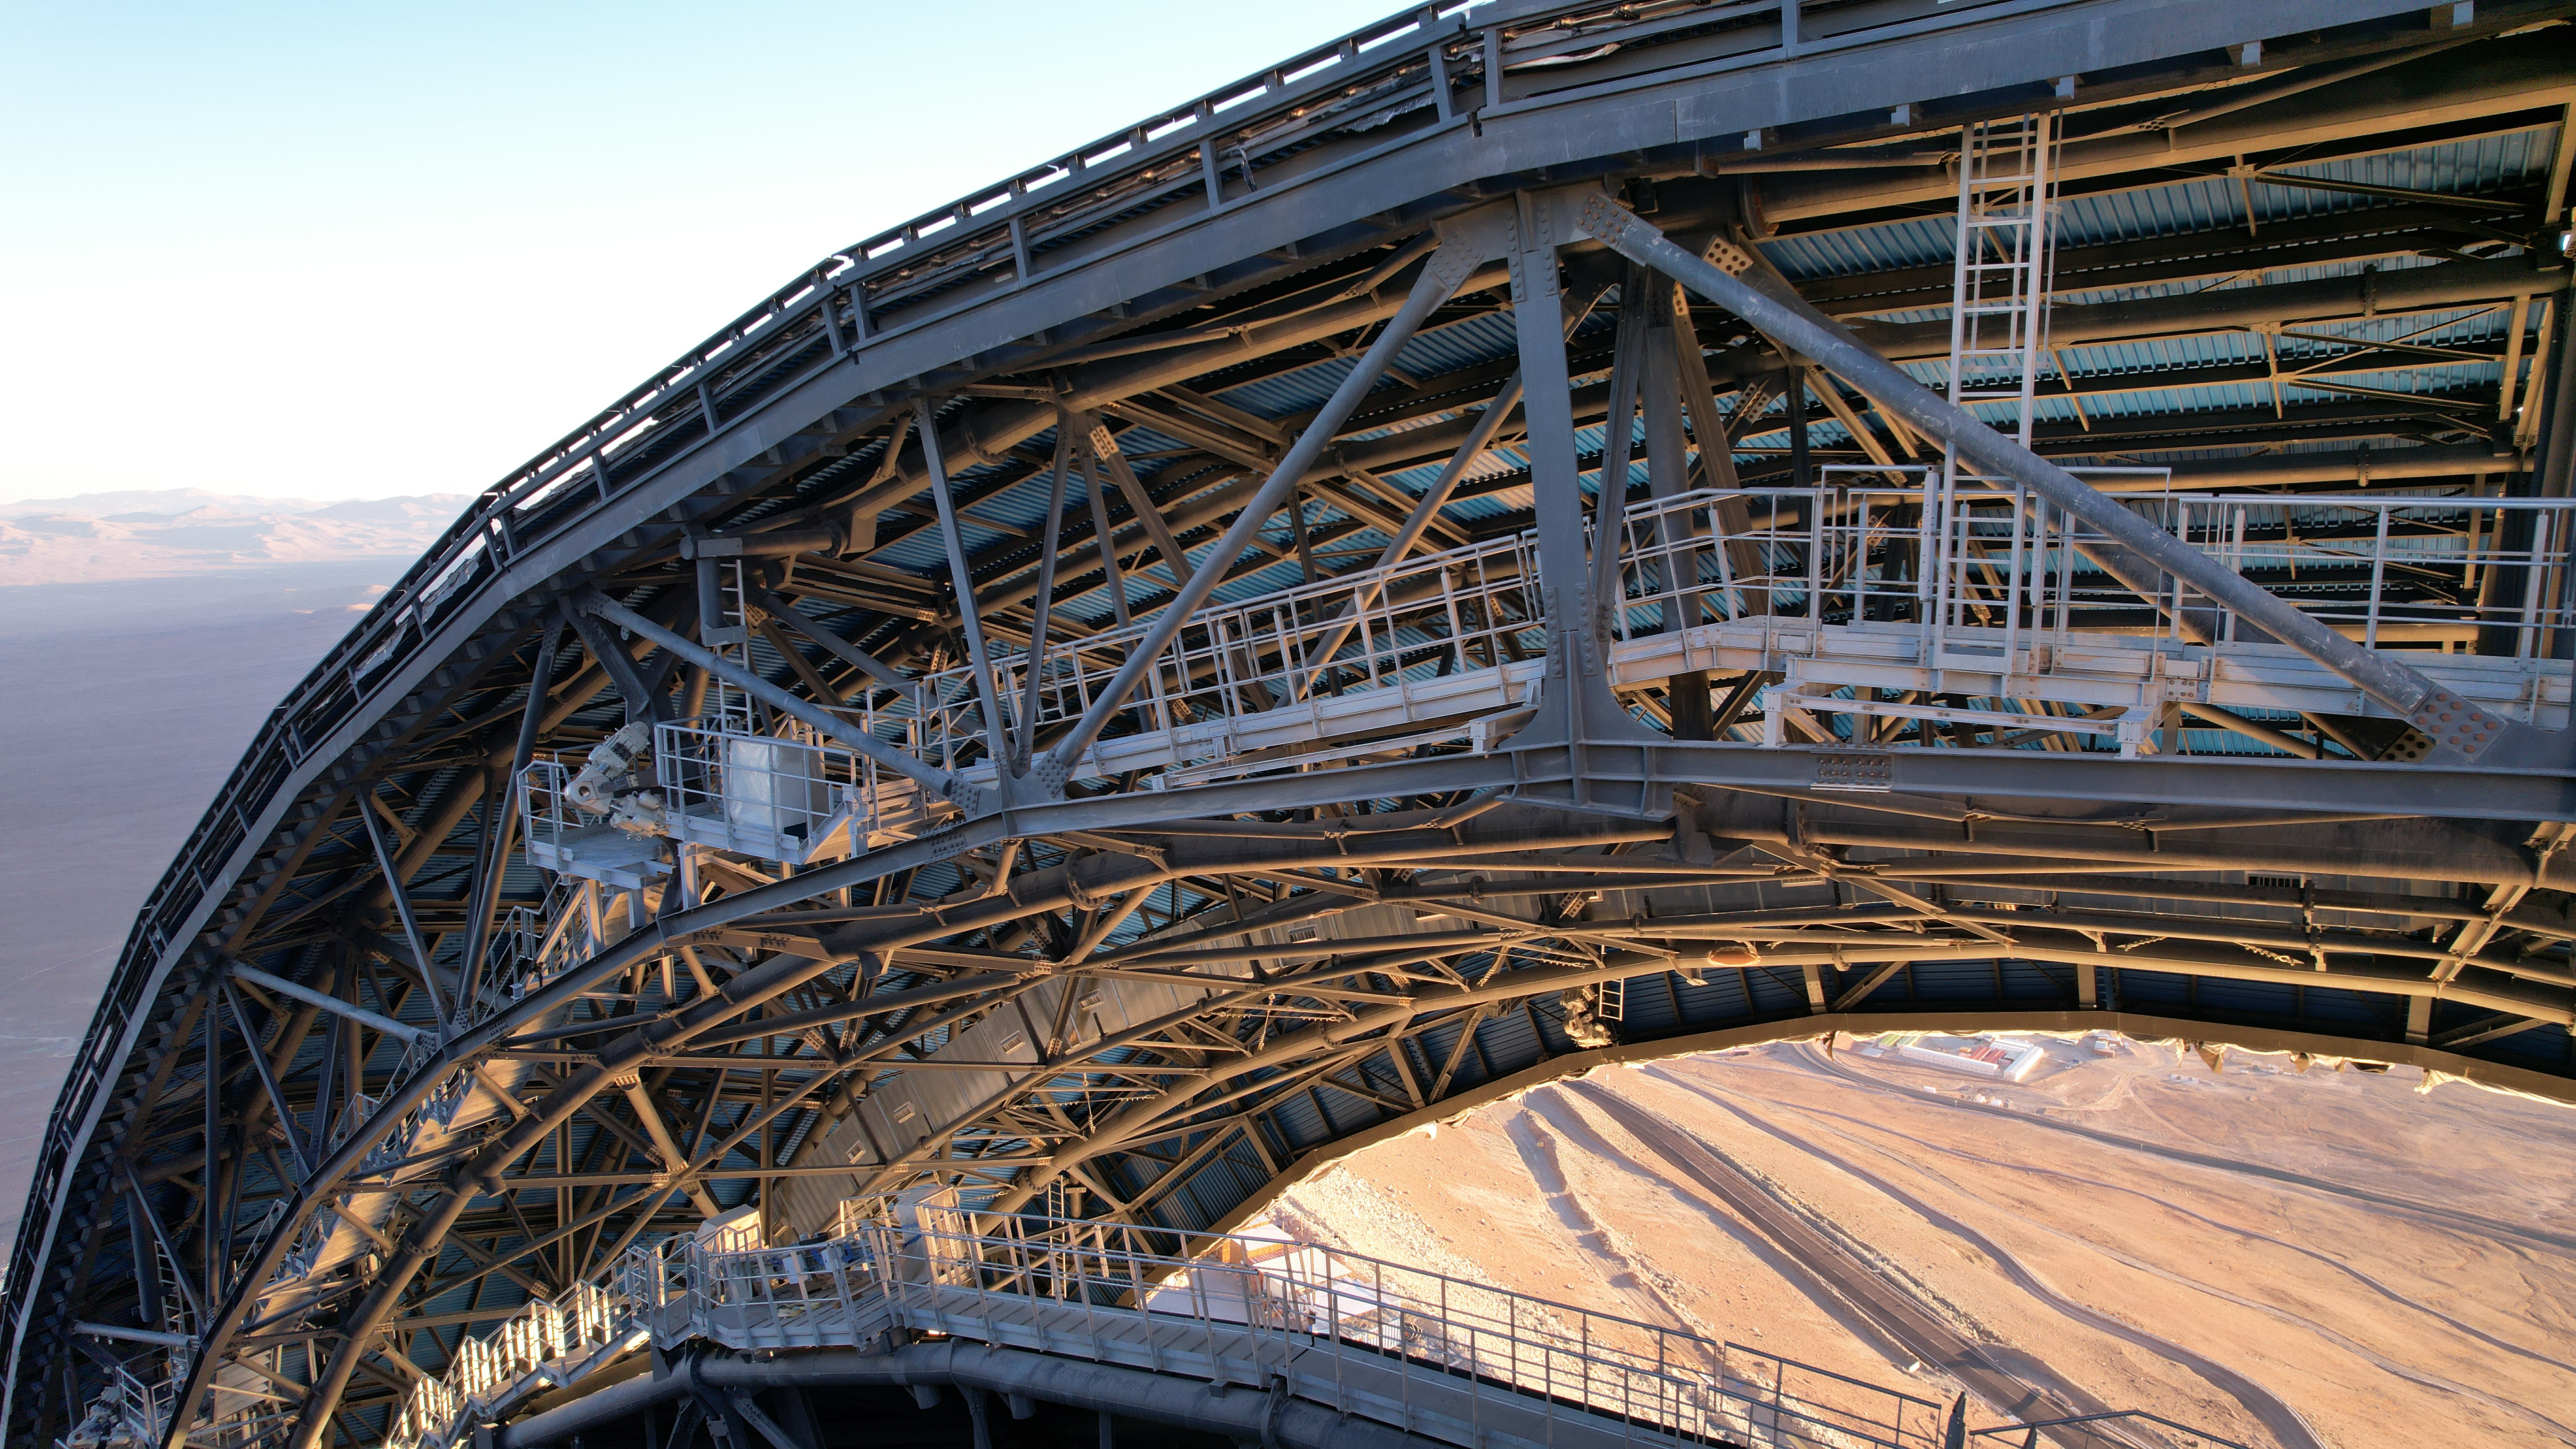

The catwalks on the ELT’s dome

This photo, taken in April 2026, shows a close-up shot of the dome of ESO’s Extremely Large Telescope (ELT), under construction in Chile’s Atacama Desert. The dome’s two sliding doors are partially open, showing the catwalks running along their edges. It will house the telescope and its sensitive components, protecting them from the extreme desert environment.

Credit: ESO/G. Vecchia